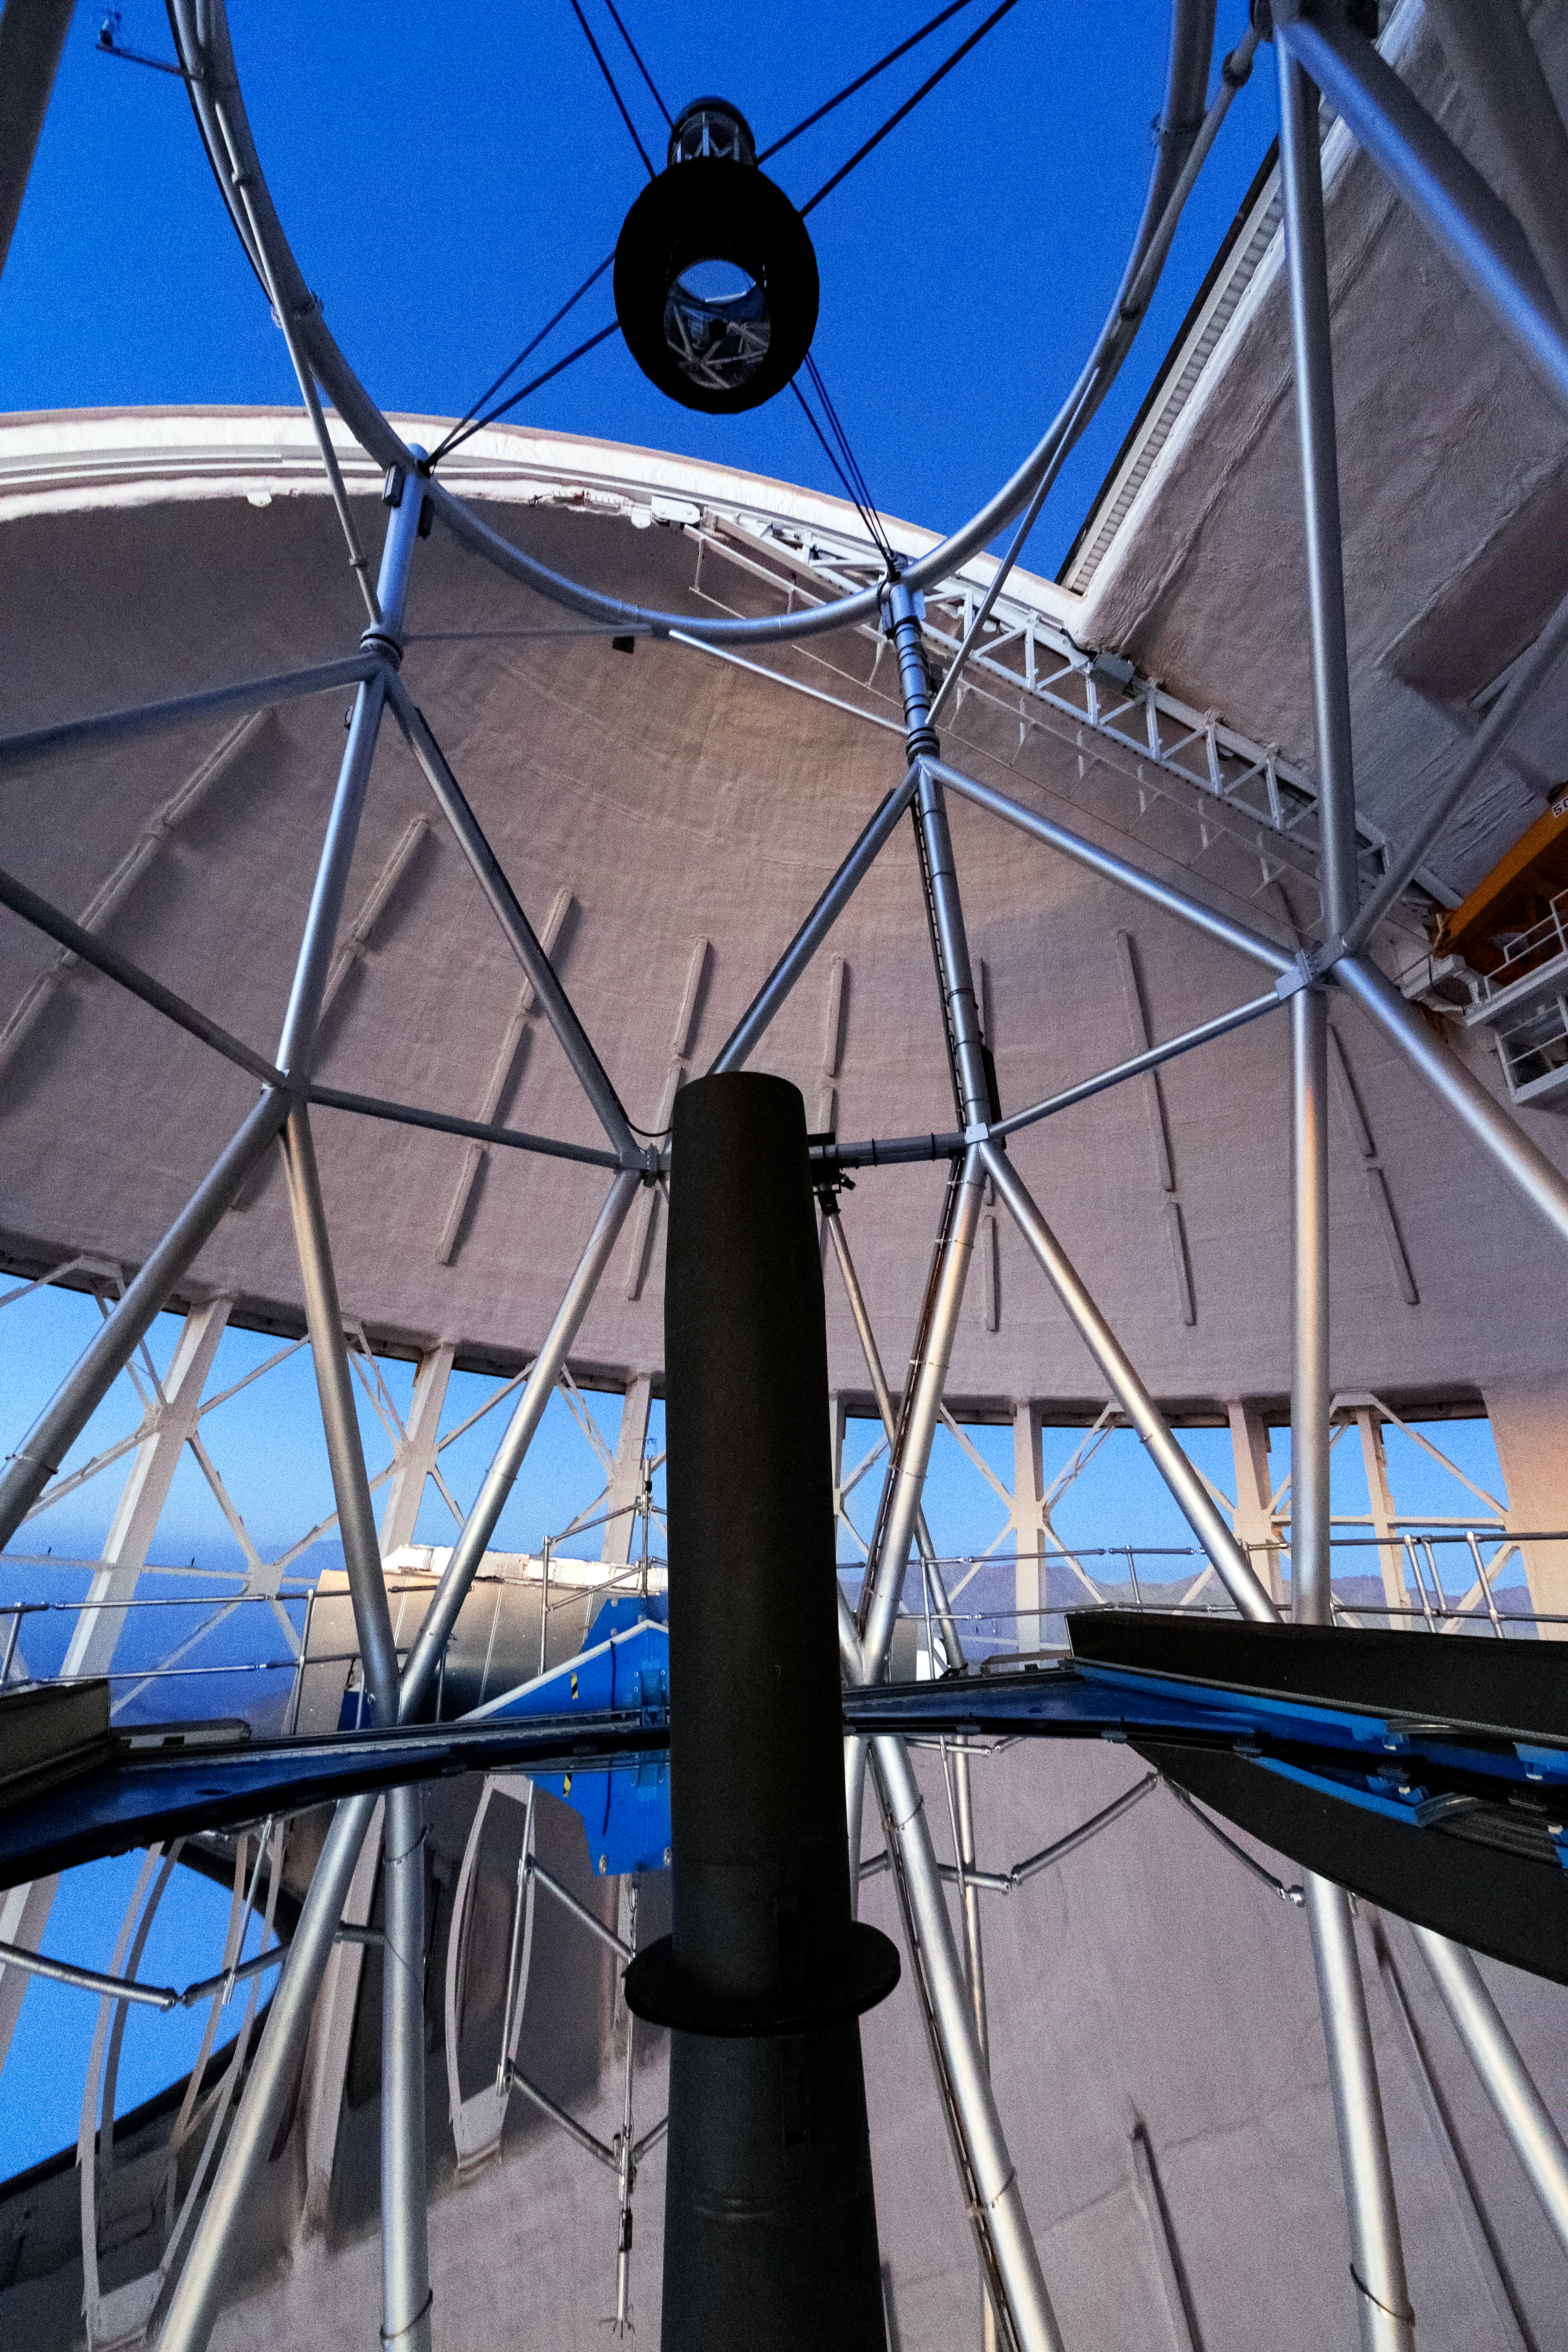

Gemini South Mirrors

Pictured here are the primary and secondary mirrors of Gemini South.

Credit: International Gemini Observatory/NOIRLab/NSF/AURA/M. Paredes